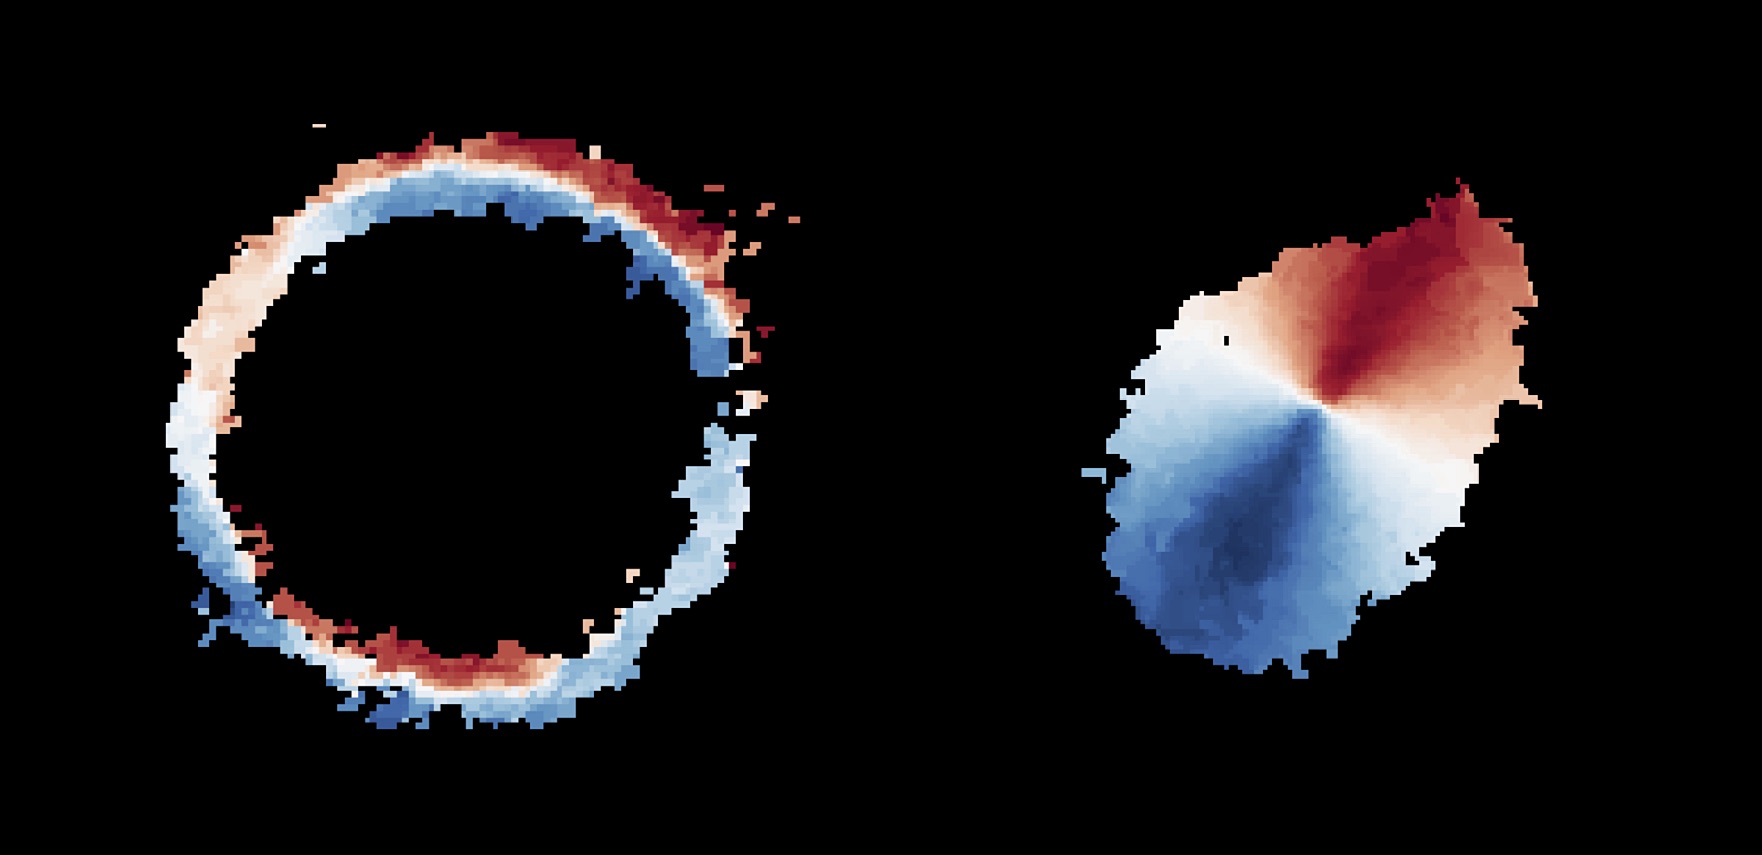

Motion of gas in SPT0418-47

Astronomers using ALMA, in which the ESO is a partner, have revealed an extremely distant galaxy that looks surprisingly like our Milky Way. The galaxy, SPT0418-47, is gravitationally lensed by a nearby galaxy, appearing in the sky as a near-perfect ring of light (left). The research team reconstructed the distant galaxy’s true shape and the motion of its gas (right) from the ALMA data using a new computer modelling technique. The observations indicate that SPT0418-47 is a disc galaxy with a central bulge and the material in it rotates around the centre. Gas moving away from us is shown in red, while gas moving in the direction of the observer is shown in blue.

Credit: ALMA (ESO/NAOJ/NRAO), Rizzo et al